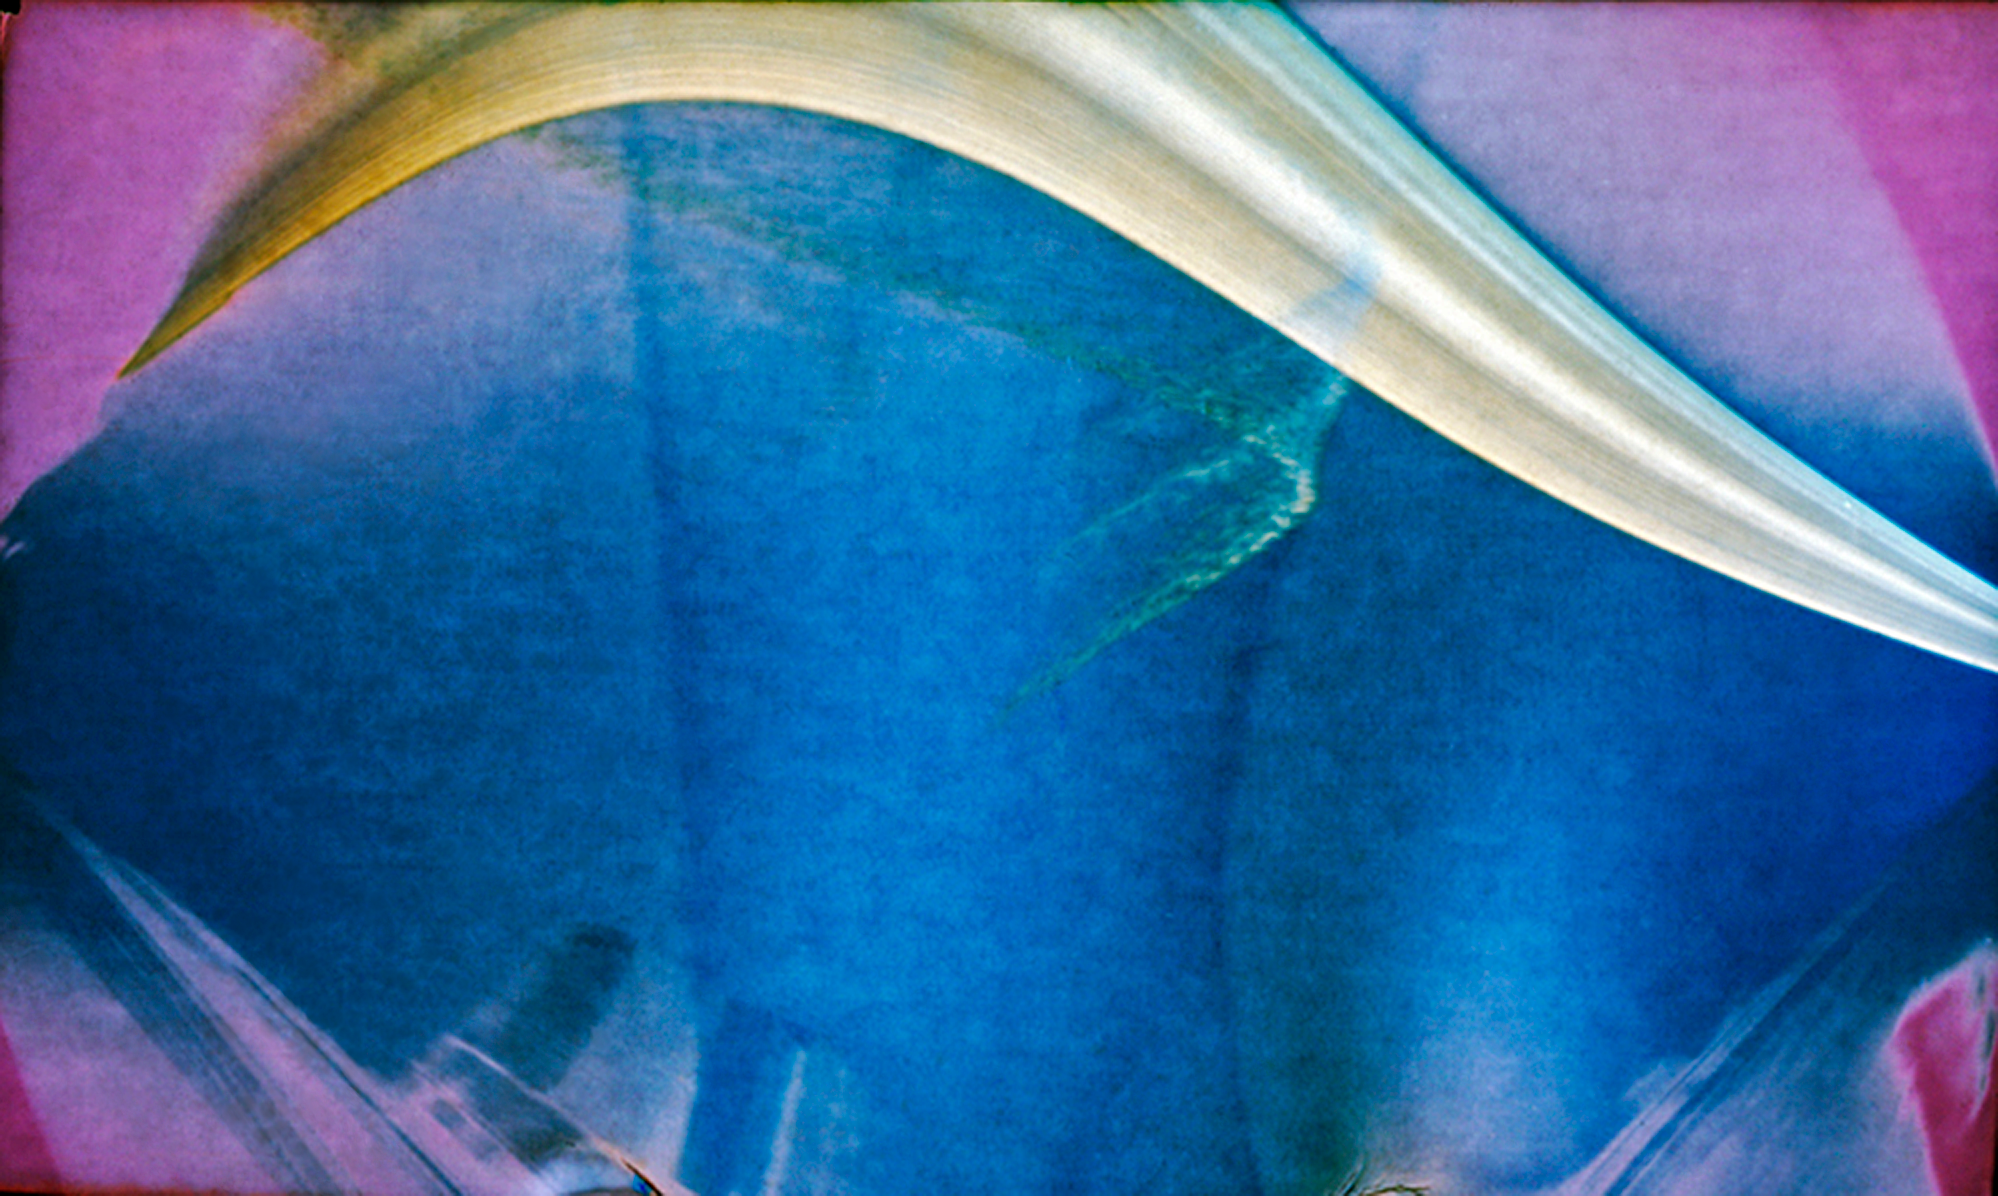

Solargraphy at sunny Paranal

Solargraphy, the art of using a single long-term exposure with a pinhole camera to photograph the movement of the Sun over the course of many weeks, helps show just why Cerro Paranal in northern Chile makes the perfect home for ESO’s Very Large Telescope (VLT). The pinhole camera, made from a small film canister and a piece of photographic paper, was placed on the roof of the VLT control building by Gerd Hüdepohl from 15 October to 26 December 2009, covering spring in the southern hemisphere. The white streaks across the top of the image are the Sun’s progress across the sky over the whole period. When clouds come between the Sun and the camera, breaks in the streak form but, as can be seen here, no clouds obscured the sky during the entire exposure. Perfect astronomy weather in other words! The VLT’s Unit Telescope 1 is visible as a ghostly outline at the bottom of the picture.

The idea for creating the solargraphs at ESO’s telescopes came from Bob Fosbury, an astronomer based at ESO headquarters in Germany, after learning about the technique from Finnish artist Tarja Trygg. Trygg provided cameras — basically cylinders with a hole and a piece of unexposed photographic paper mounted along the inner wall — and Fosbury had Observatory director Andreas Kaufer deliver the cameras, known as “cans”, to ESO’s observatory sites in Chile and then collect them four months later for final processing by Trygg. “It’s an absolutely unique image,” Fosbury says. “I’ve never seen unbroken solar trails like this before in images exposed from all around the world.”

The colours appearing in this pinhole camera picture are not related to the actual colours of the scene. The colour comes from the appearance of finely divided metallic silver growing on silver halide grains. With solargraphic images, the photographic paper is not developed but simply scanned with a normal colour scanner after exposure and then “inverted” — switched from negative to positive — in the computer. This reveals the latent image, which in a normal photograph consists of around ten silver atoms per billion atoms of silver halide grain and is usually invisible. On continued exposure however, the latent image clumps grow so that the first visible signs of an image are yellowish, which then darkens to sepia and finally to a maroonish-brown hue as the particle size increases. Eventually the maximum exposure produces a slate grey shade.

In this solargraph you can see curved reflections of the solar image forming a “caustic” about one third of the way across the image. Such effects are common in solargraphs when the Sun is near the edge of the field and are created by reflections from the white paper where the photographic paper departs from a circle and flattens near its ends.

Credit: ESO/R. Fosbury/ T. Trygg/ G. Hüdepohl (atacamaphoto.com)/ A. Kaufer